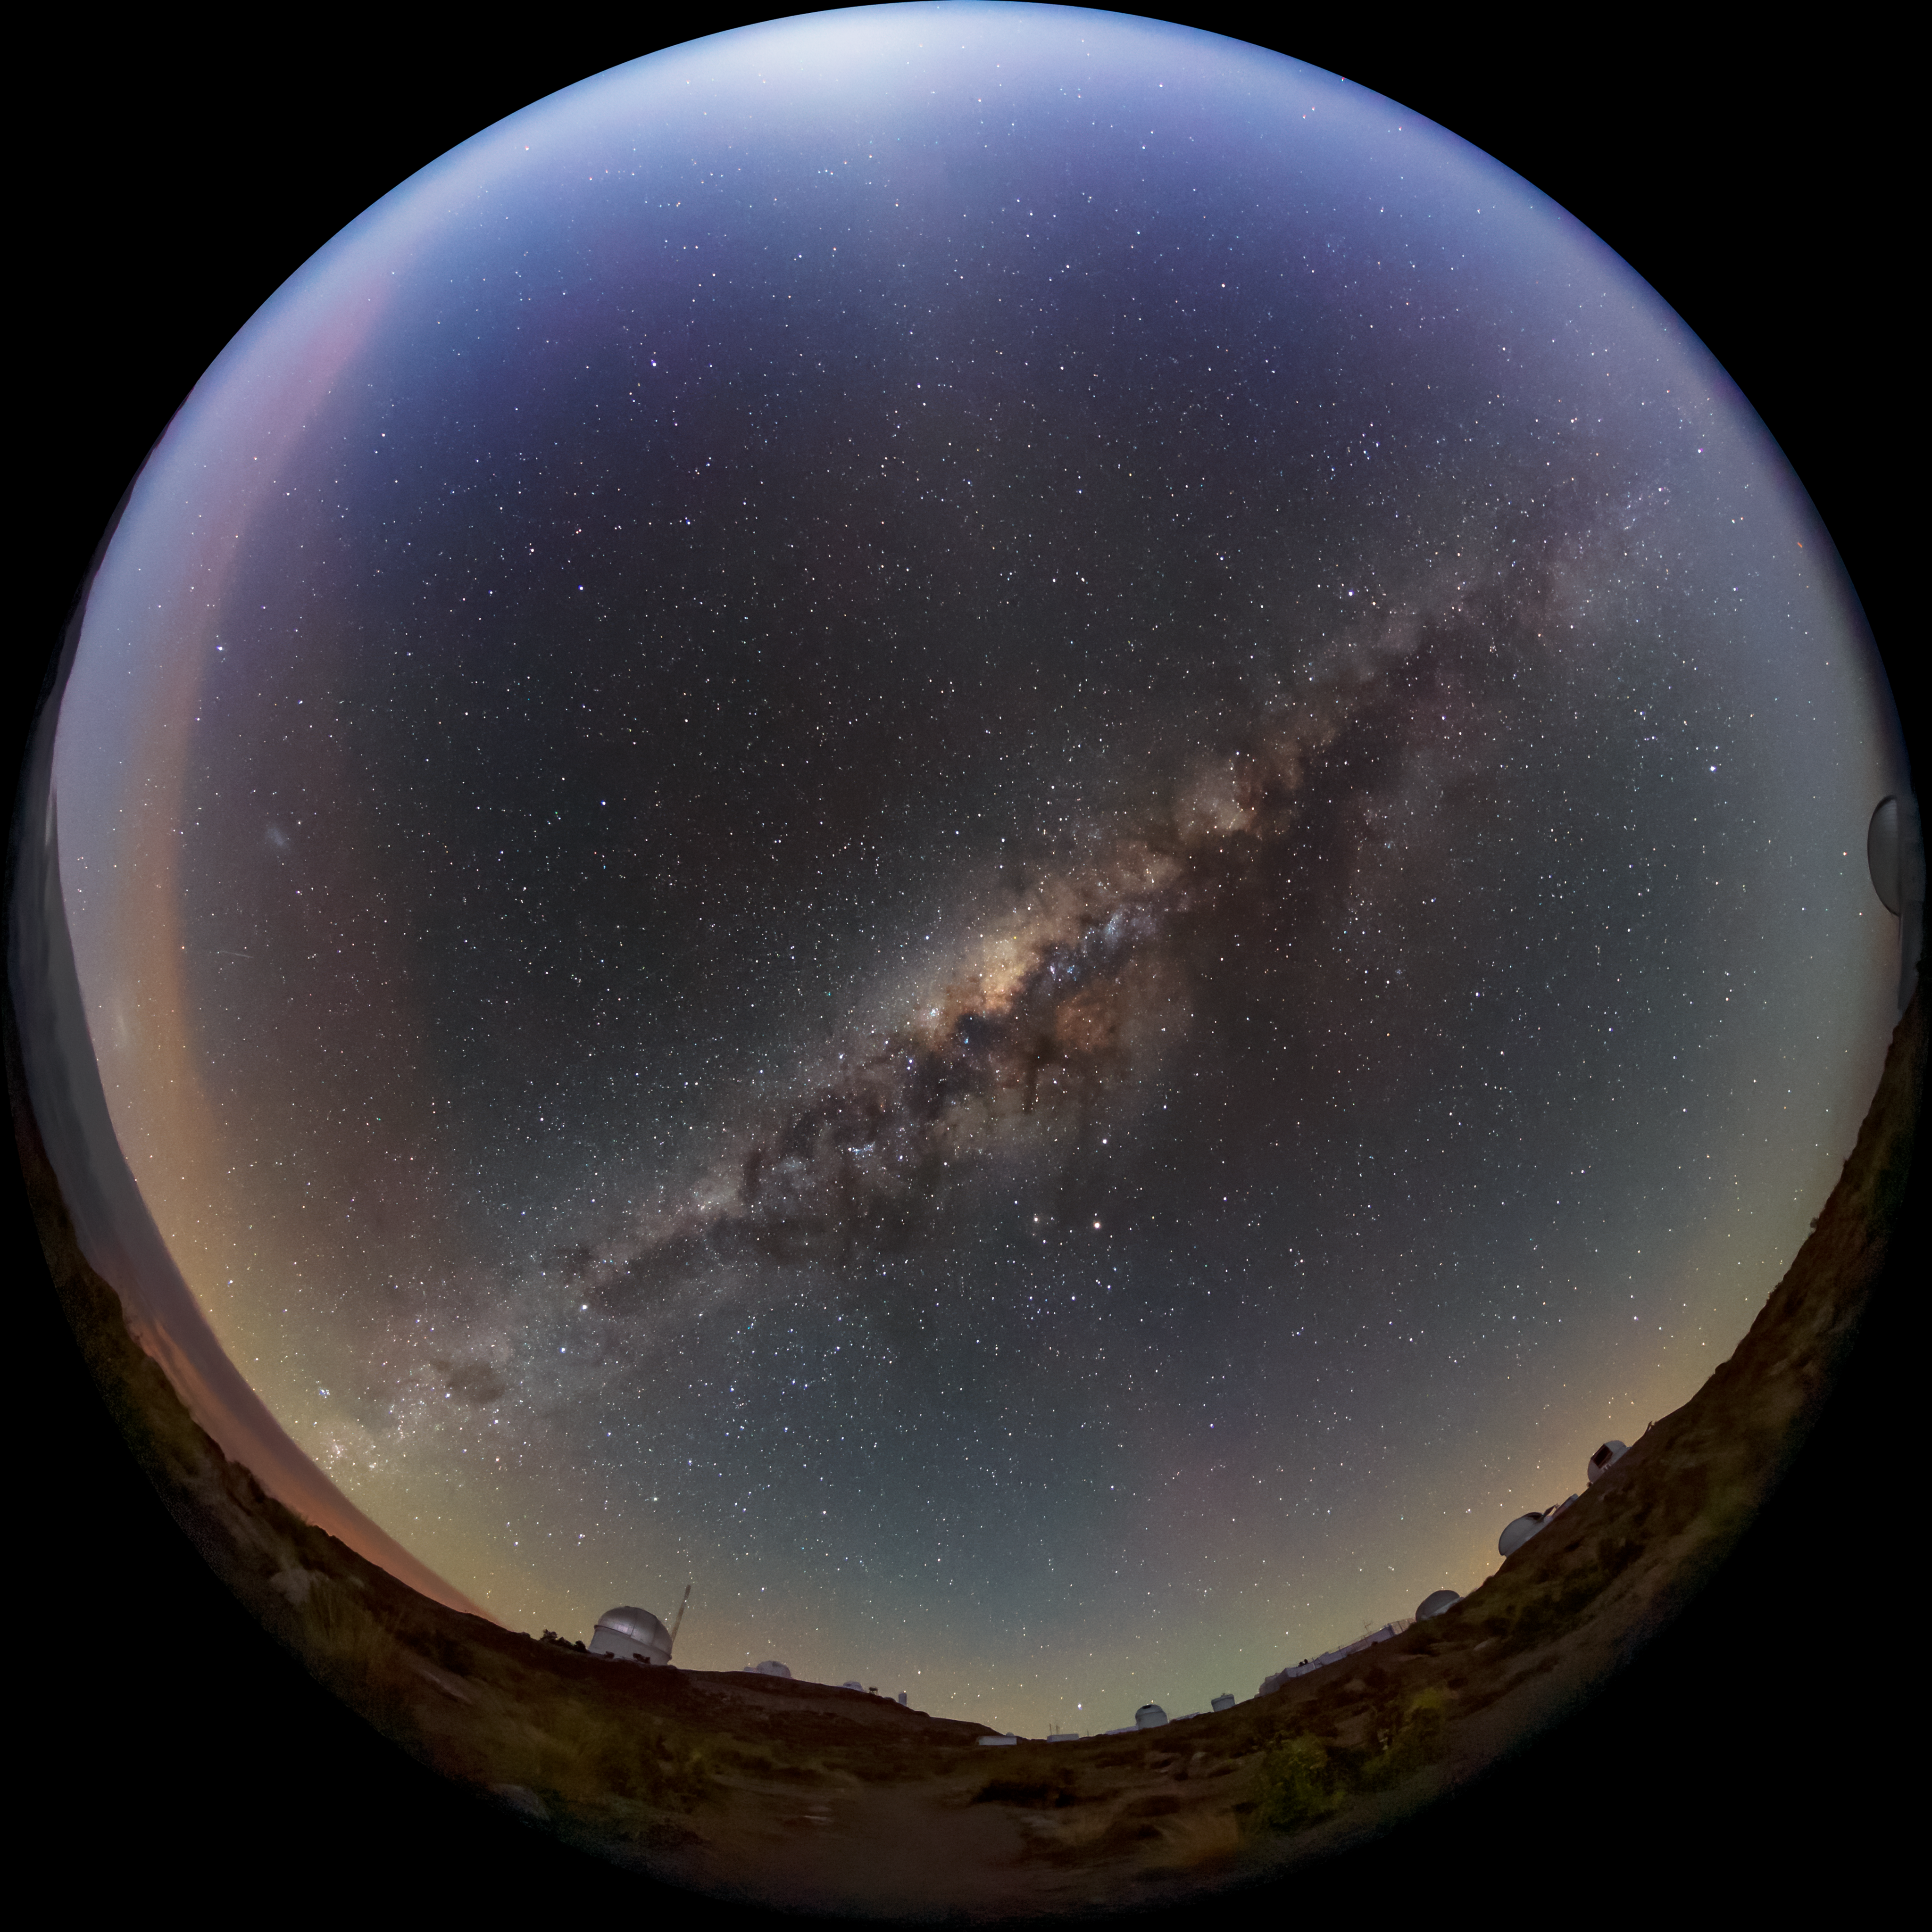

An Astronomer’s Crystal Ball

The Milky Way appears to be trapped in a crystal ball in this fisheye image taken at the Cerro Tololo Inter-American Observatory (CTIO), a Program of NSF NOIRLab. Thanks to its remote location atop Cerro Tololo in northern Chile, CTIO enjoys a breathtaking panoramic view of the southern hemisphere’s night sky, and a spectacular perspective on the heart of the Milky Way. Though the dusty band of our Milky Way dominates this image, several of CTIO’s telescopes can also be seen along the edges. With more than 20 telescopes operating at the site, CTIO is fully equipped to take advantage of the pristine Chilean skies.

Credit: CTIO/NOIRLab/NSF/AURA/B. Tafreshi